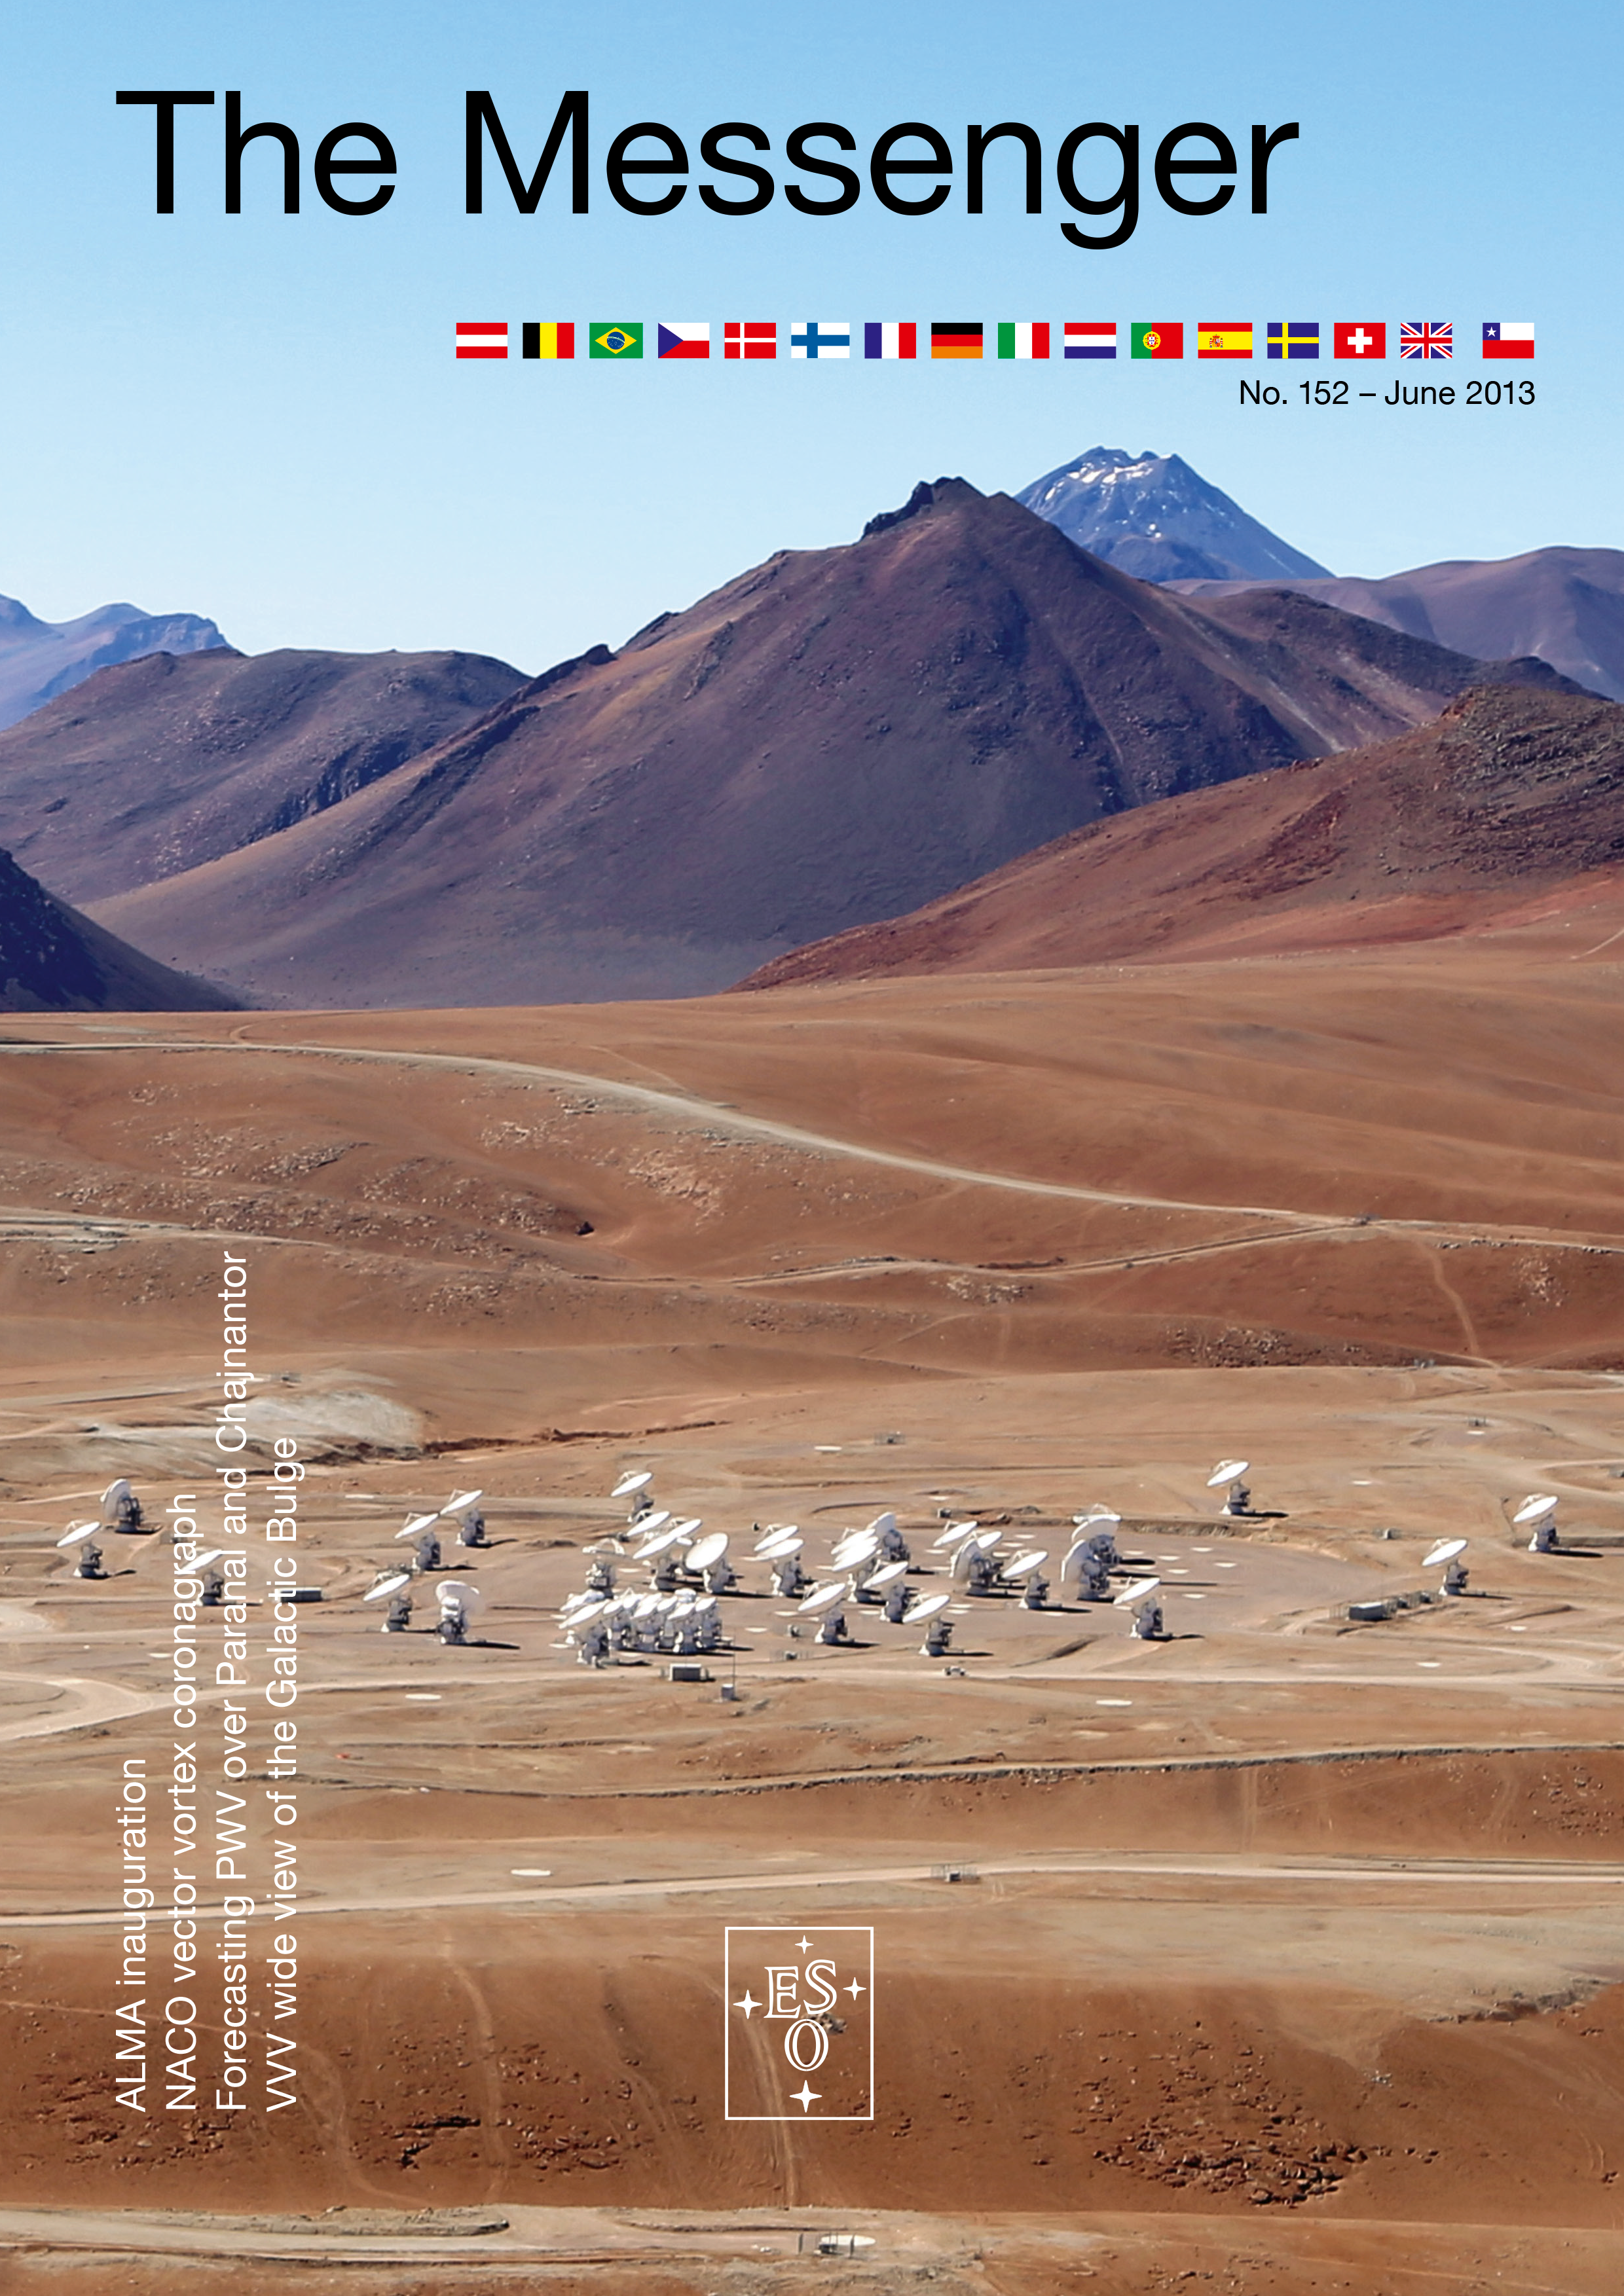

Cover of The Messenger No. 152

Cover of The Messenger 152

Credit: ESO